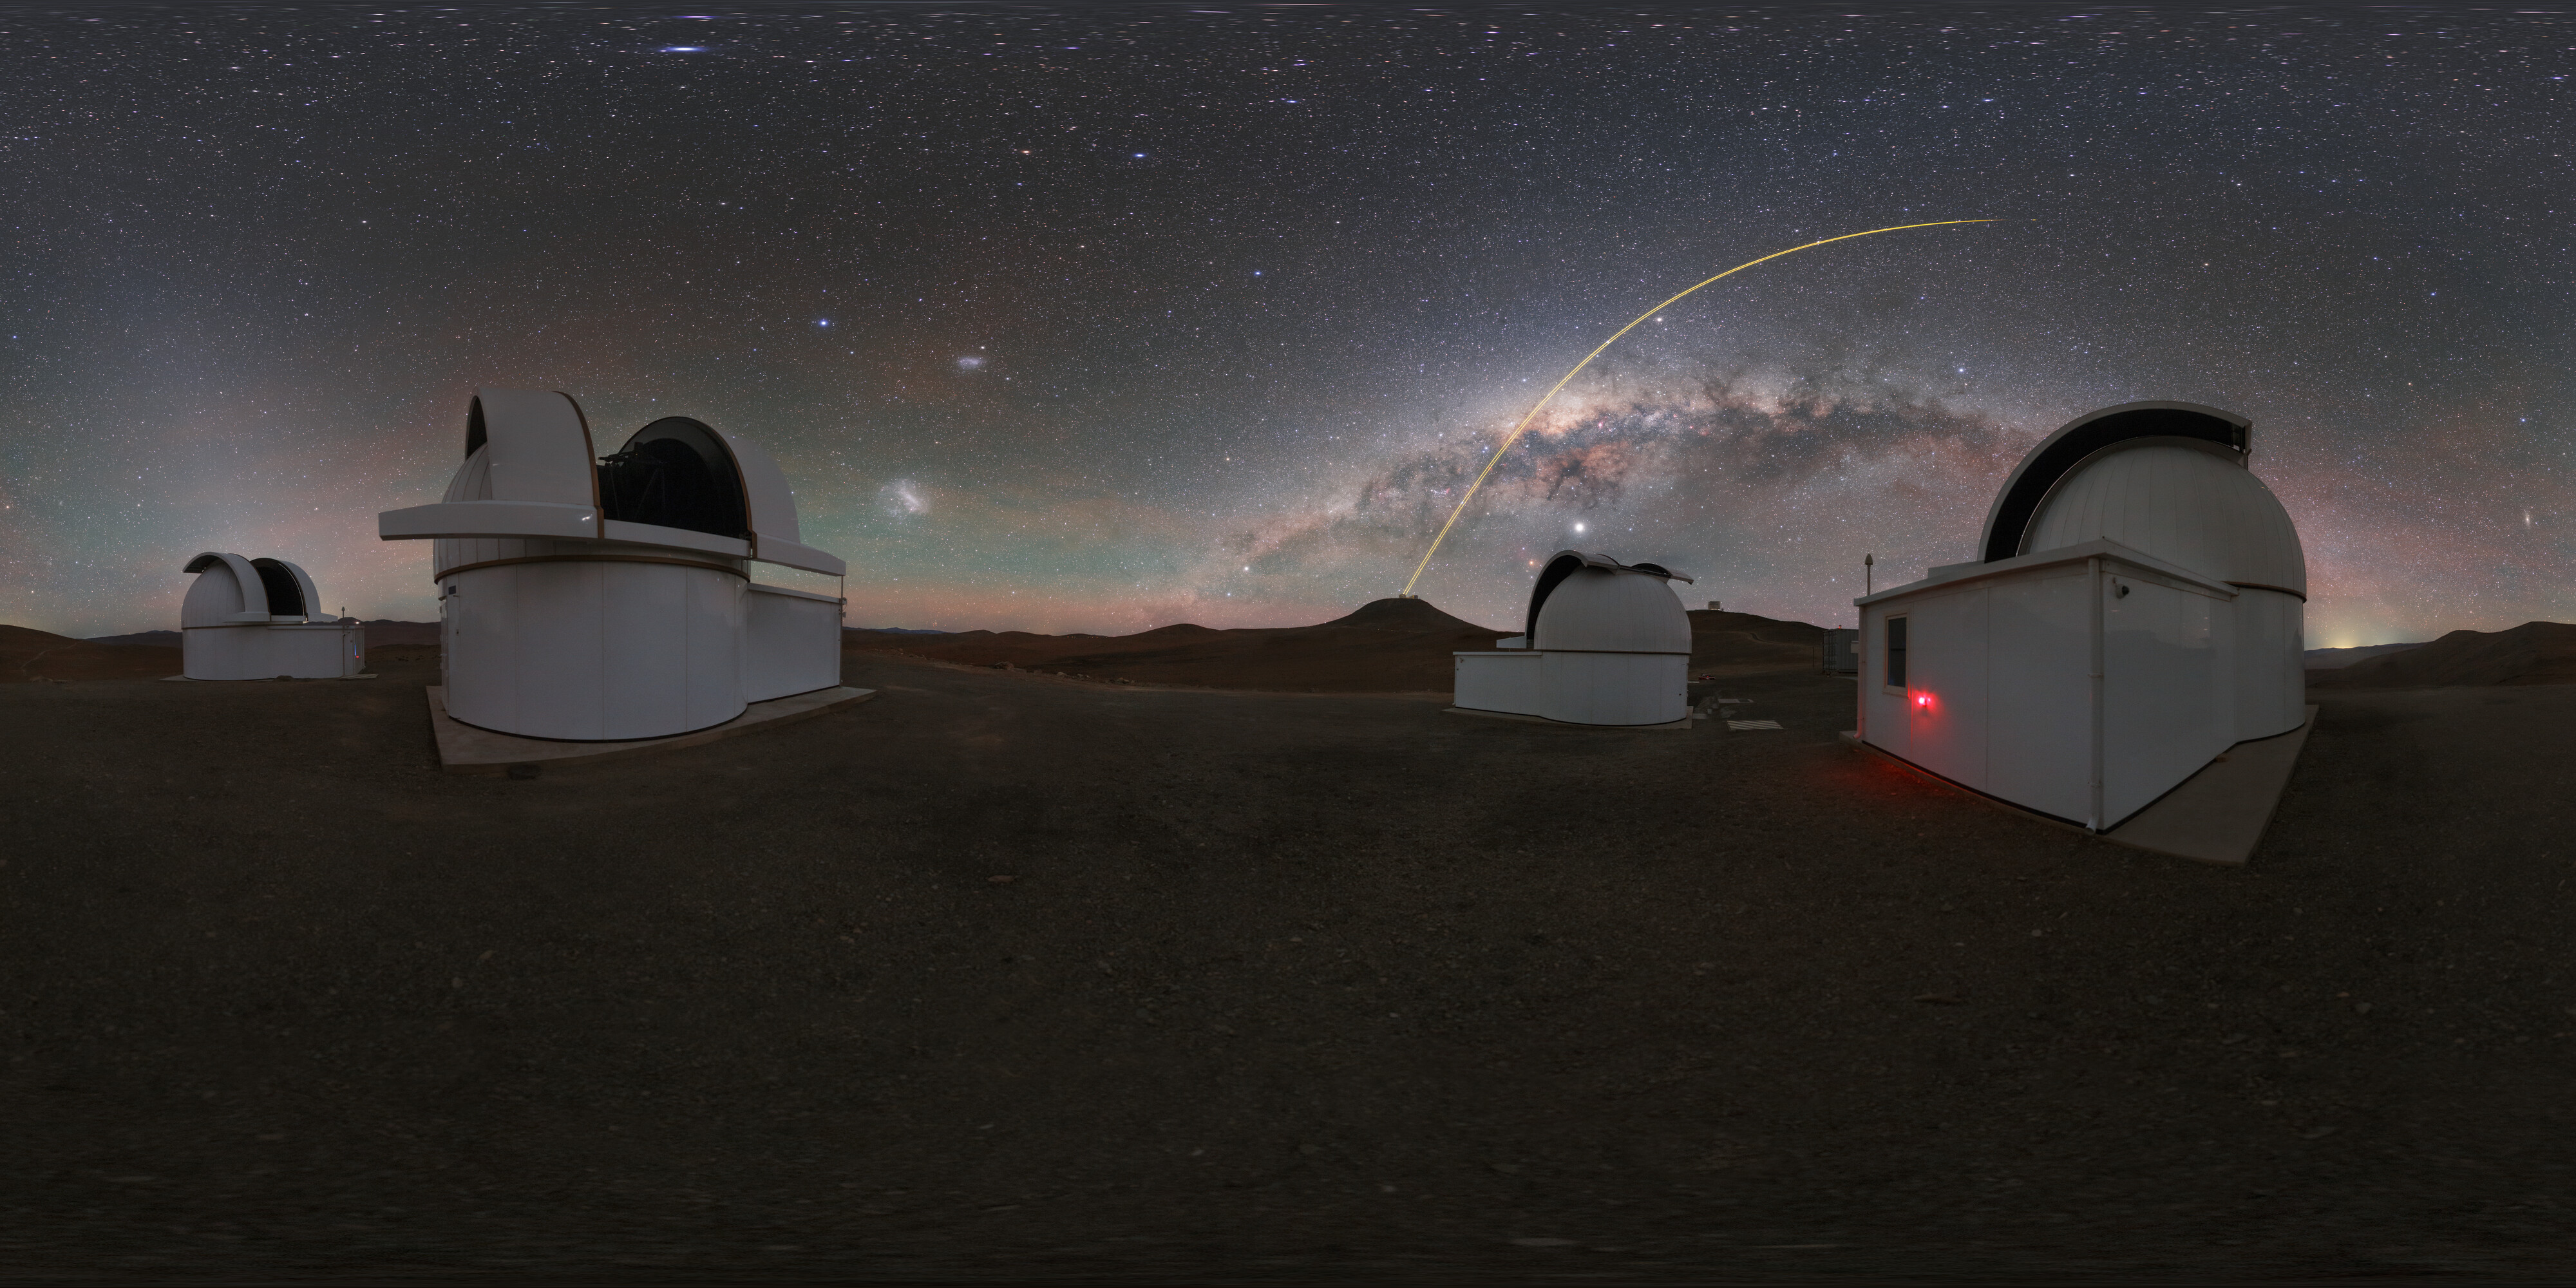

Milky Way above SPECULOOS

The Search for habitable Planets EClipsing ULtra-cOOl Stars (SPECULOOS) is searching for Earth-like planets around tiny, dim stars in front of a panorama of the Milky Way. The telescopes are named after Jupiter's four moons: Io, Europa, Ganymede and Callisto.

Credit: ESO/P. Horálek